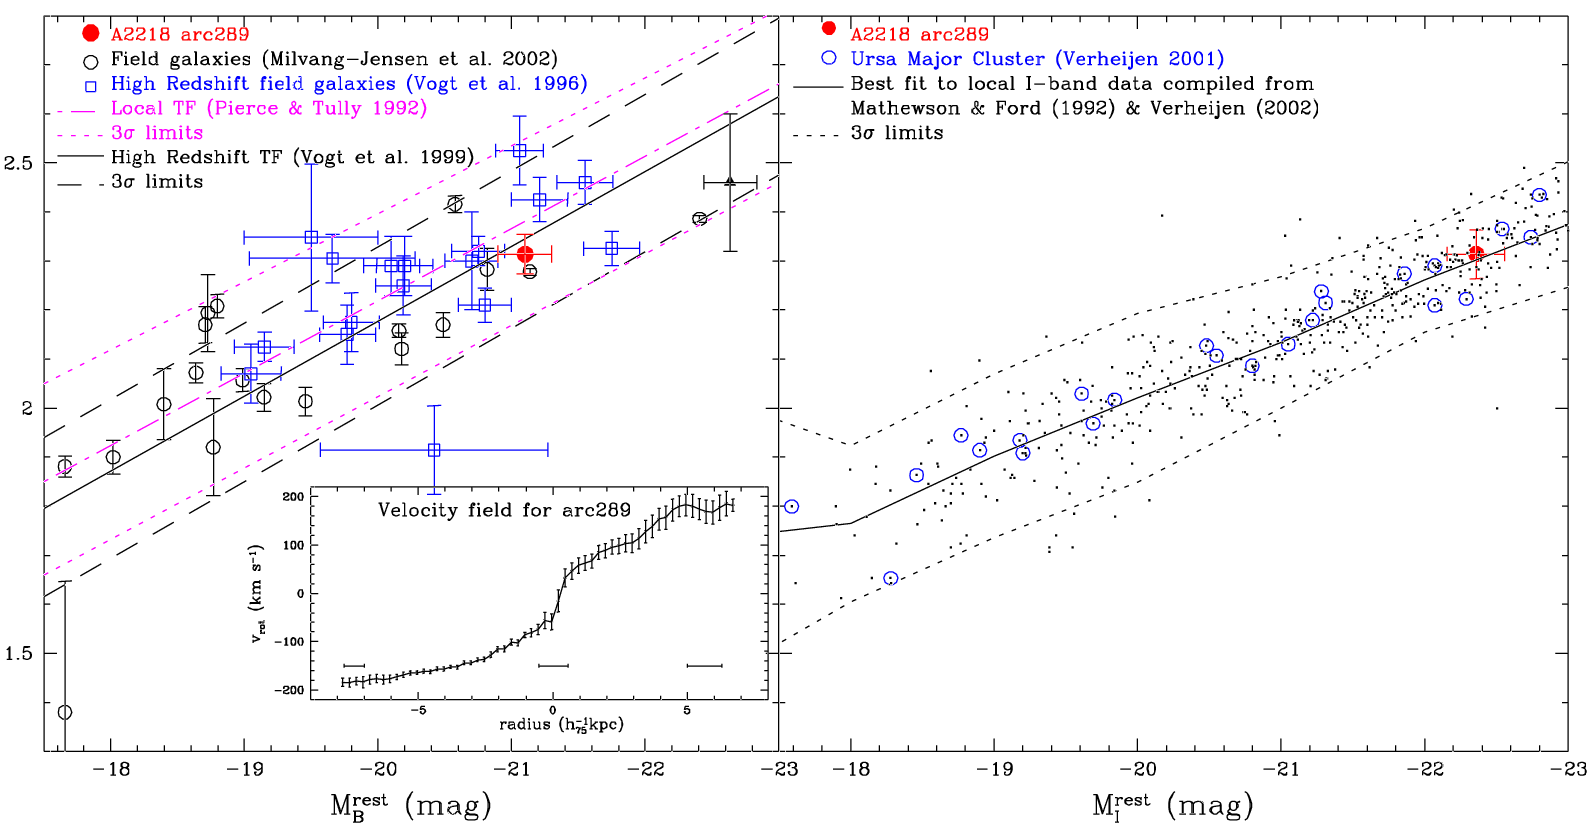

Galaxies Under the Cosmic Microscope

The red dot on the left panel plot shows Arc #289 on the rest frame B-Band Tully-Fisher relation, compared to high redshift (z = 0.83) field galaxies and other data sets. The inset shows the rotation curve derived from the [OII]3727 line GMOS-IFU observations; horizontal error bars are ~0.7 arcsec, seeing transformed to source frame. The right is the I-band Tully-Fisher relation (with Arc #289 as the red dot) from the references indicated in the panel.

Credit: International Gemini Observatory/NOIRLab/NSF/AURA